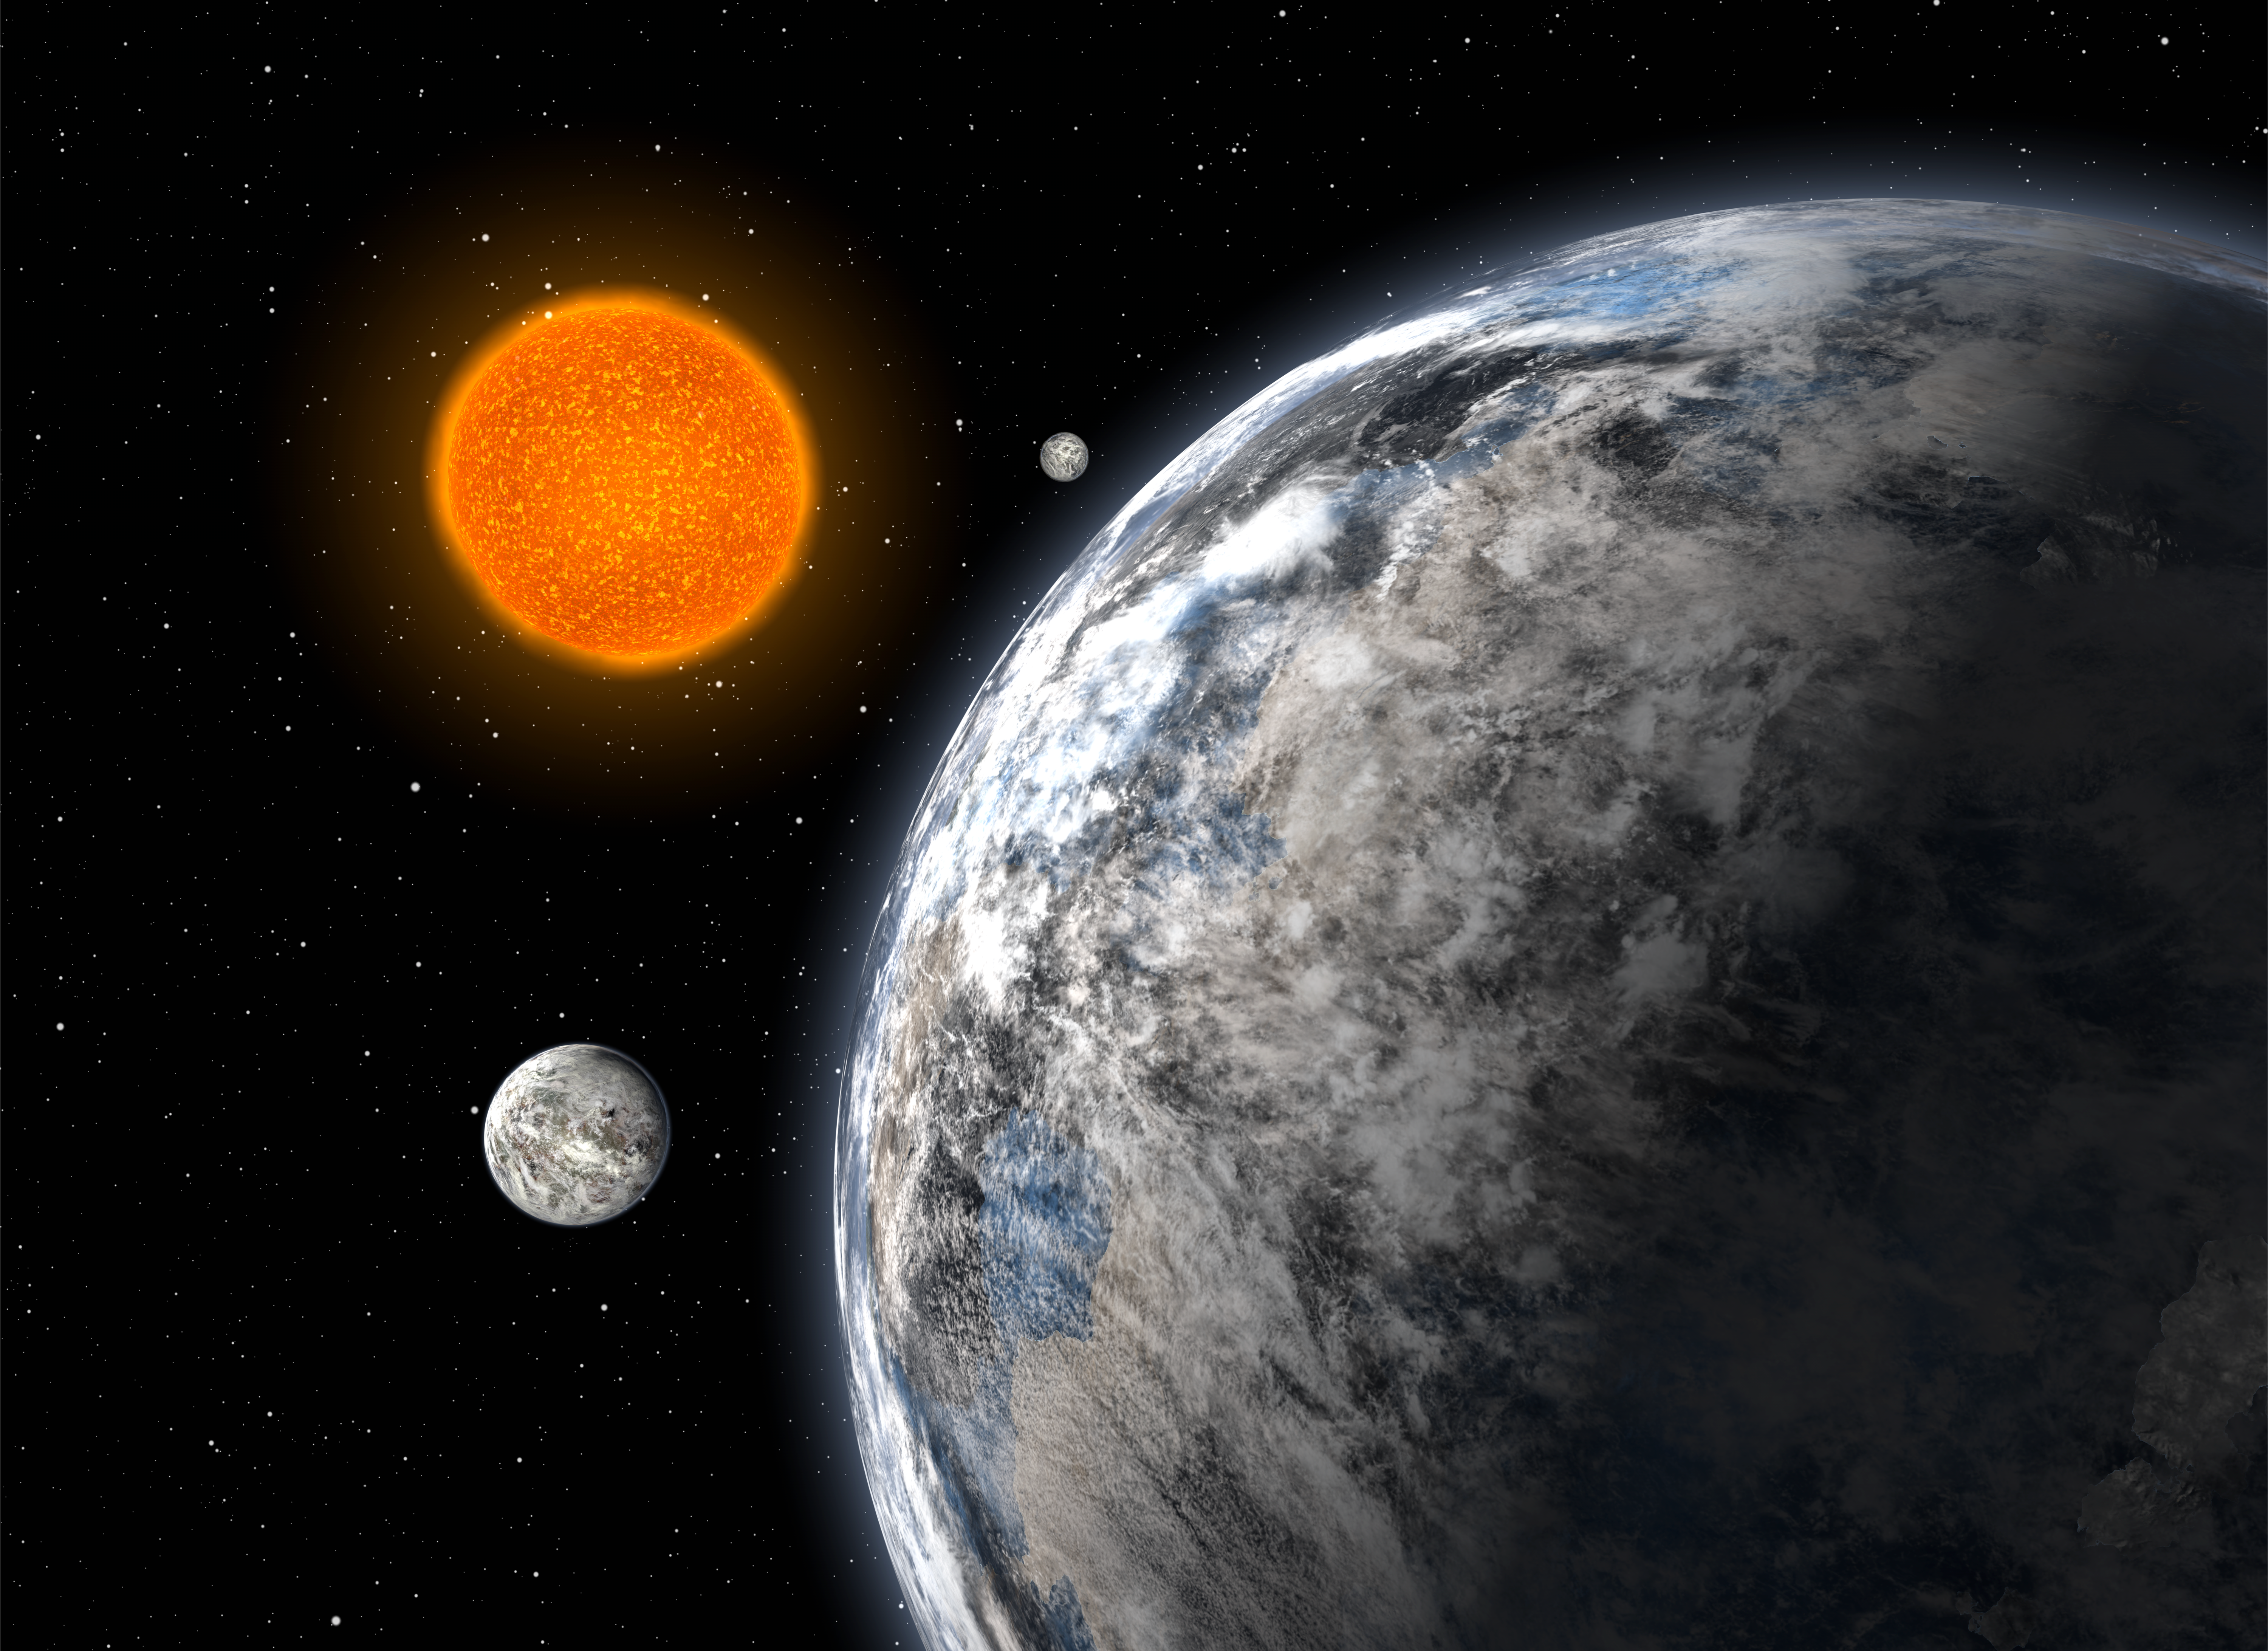

A trio of super-Earths (artist's impression)

Artist's impression of the trio of super-Earths discovered by an European team using the HARPS spectrograph on the ESO 3.6-metre telescope at La Silla, Chile, after 5 years of monitoring. The three planets, having 4.2, 6.7, and 9.4 times the mass of the Earth, orbit the star HD 40307 with periods of 4.3, 9.6, and 20.4 days, respectively.

Credit: ESO